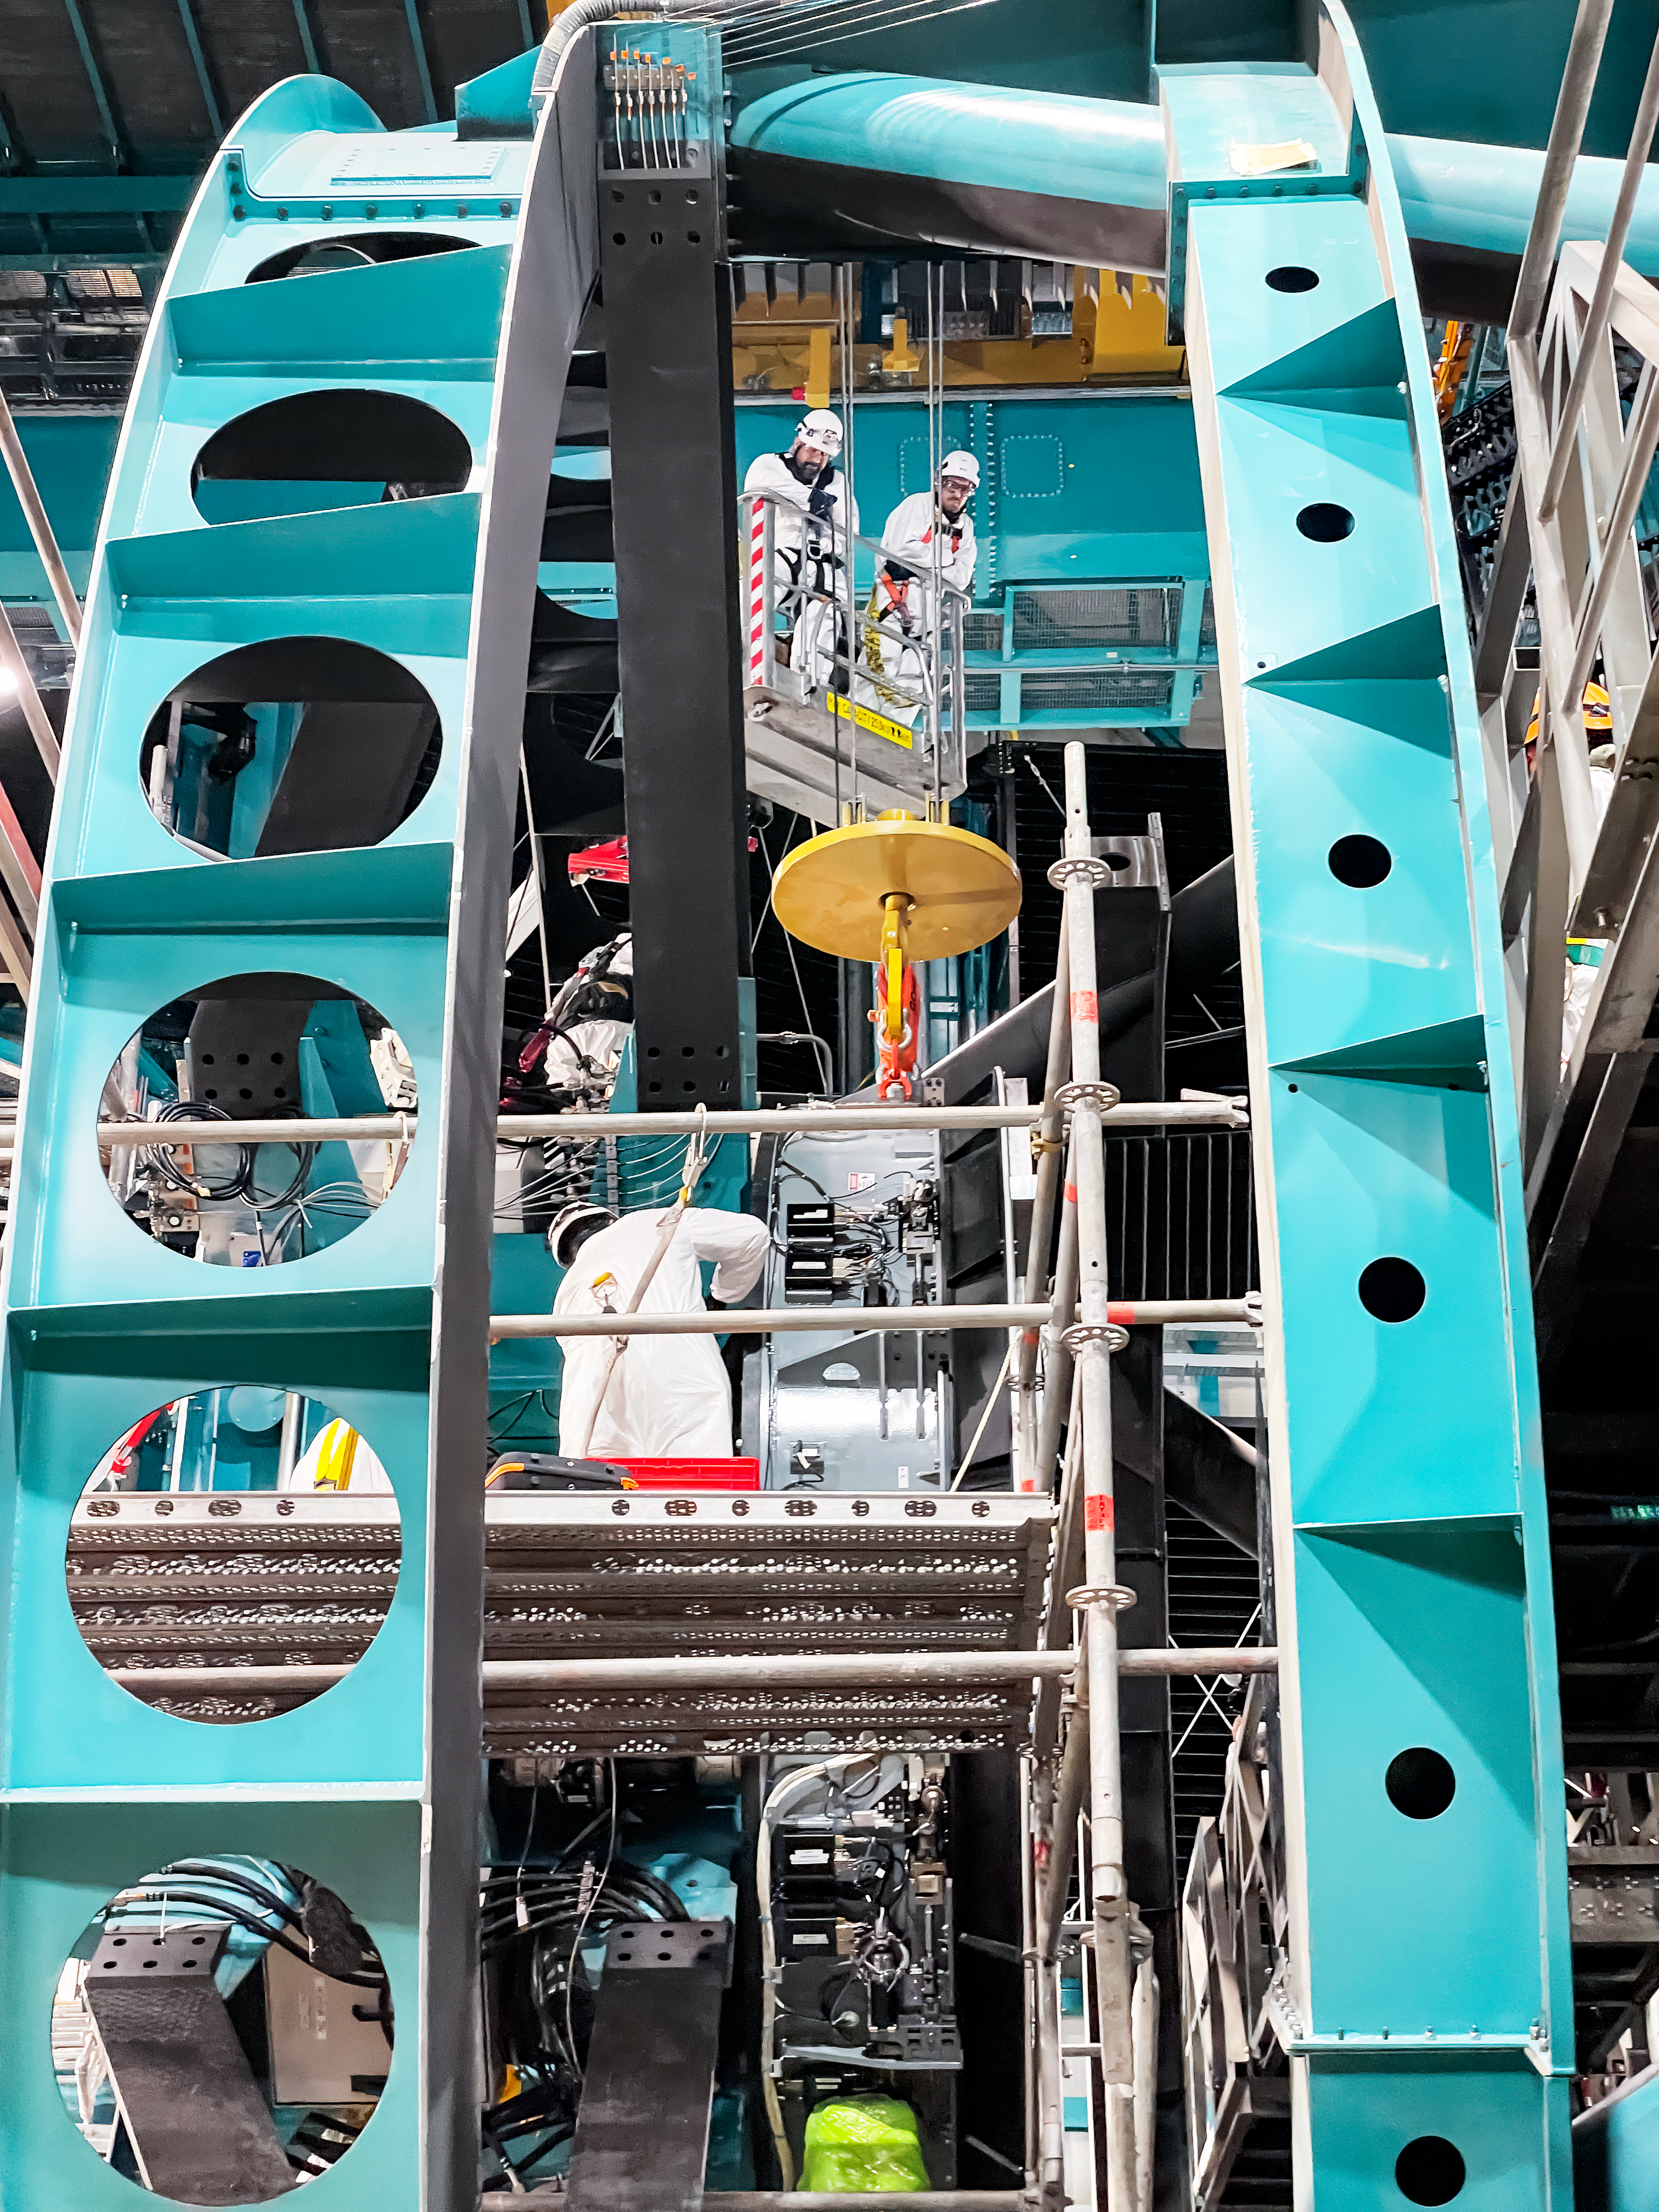

Rubin Observatory's secondary mirror is installed onto the telescope

On July 24, 2024, Vera C. Rubin Observatory's 3.5-meter secondary mirror was installed onto the Simonyi Survey Telescope. The installation was successfully completed after installing the mirror onto its support cell and moving the combined structure from Rubin's maintenance floor up to the dome level via the heavy-load platform lift. The secondary mirror is the first piece of glass to be installed into its final position on the telescope.

Credit: RubinObs/NOIRLab/SLAC/NSF/DOE/AURA/S. MacBride